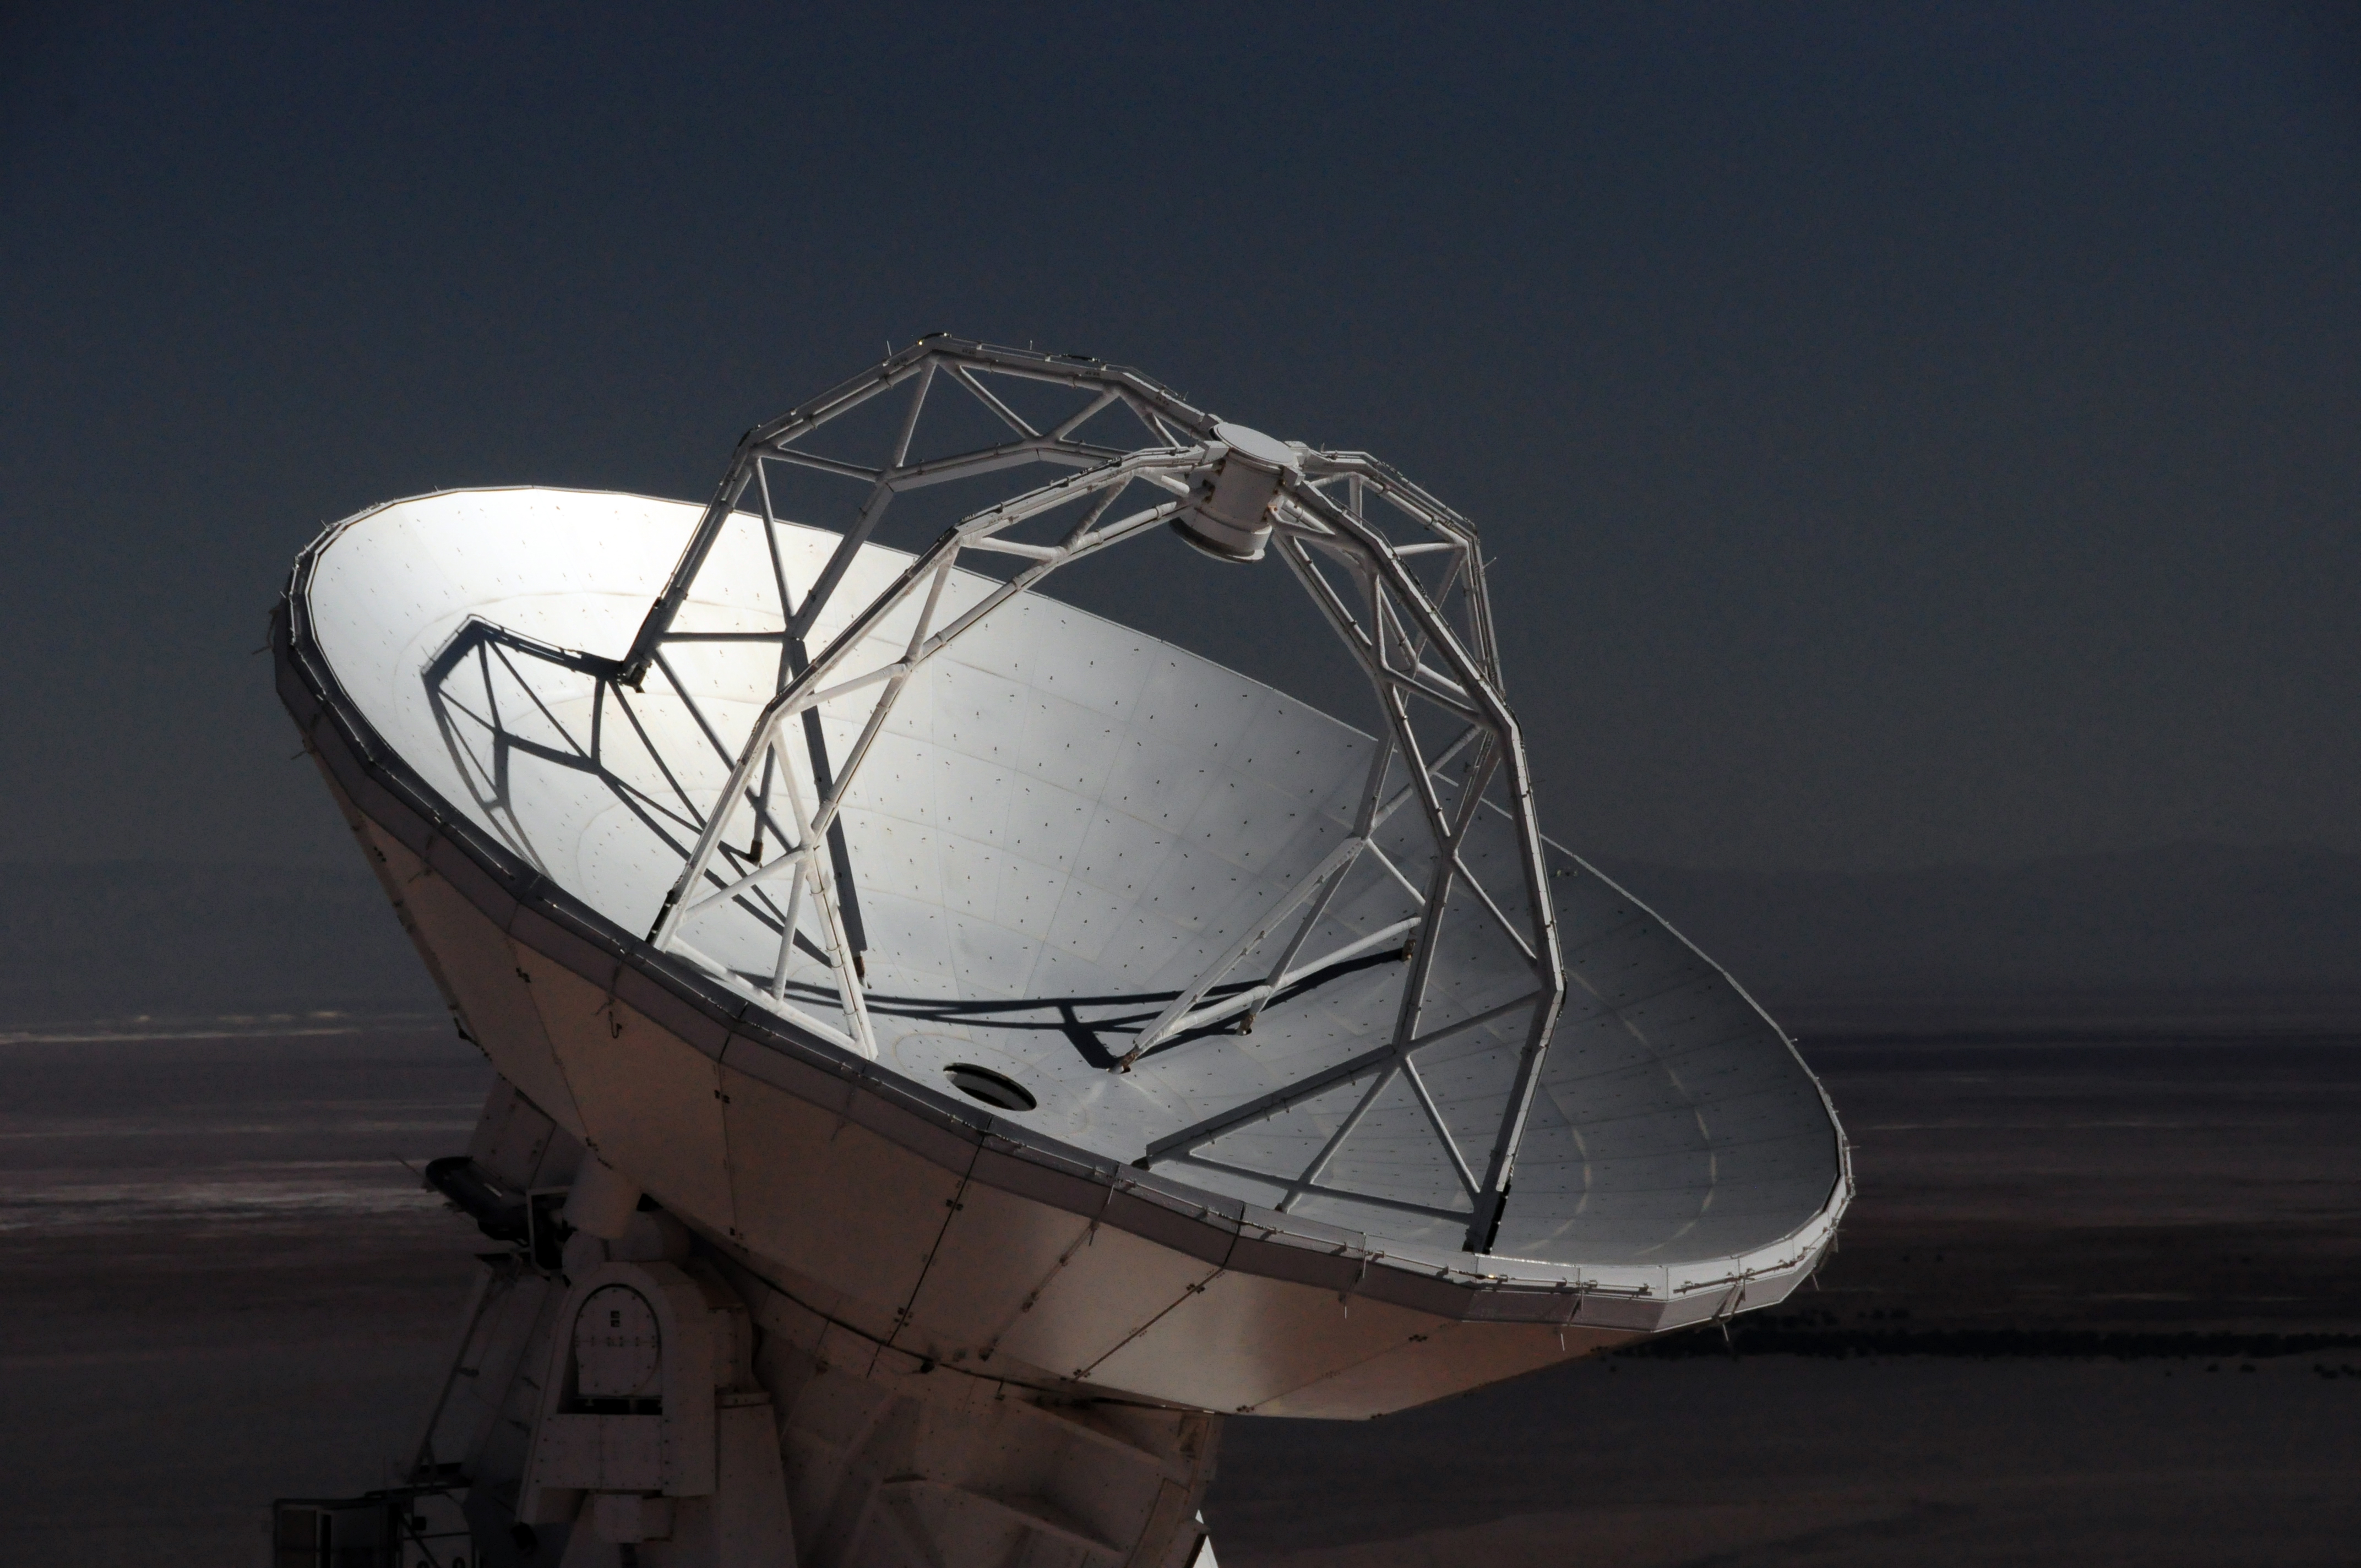

Details of an ALMA antenna

Details of an ALMA antenna. In the background the Salar de Atacama.

Credit: Ralph Bennett - ALMA (ESO/NAOJ/NRAO)